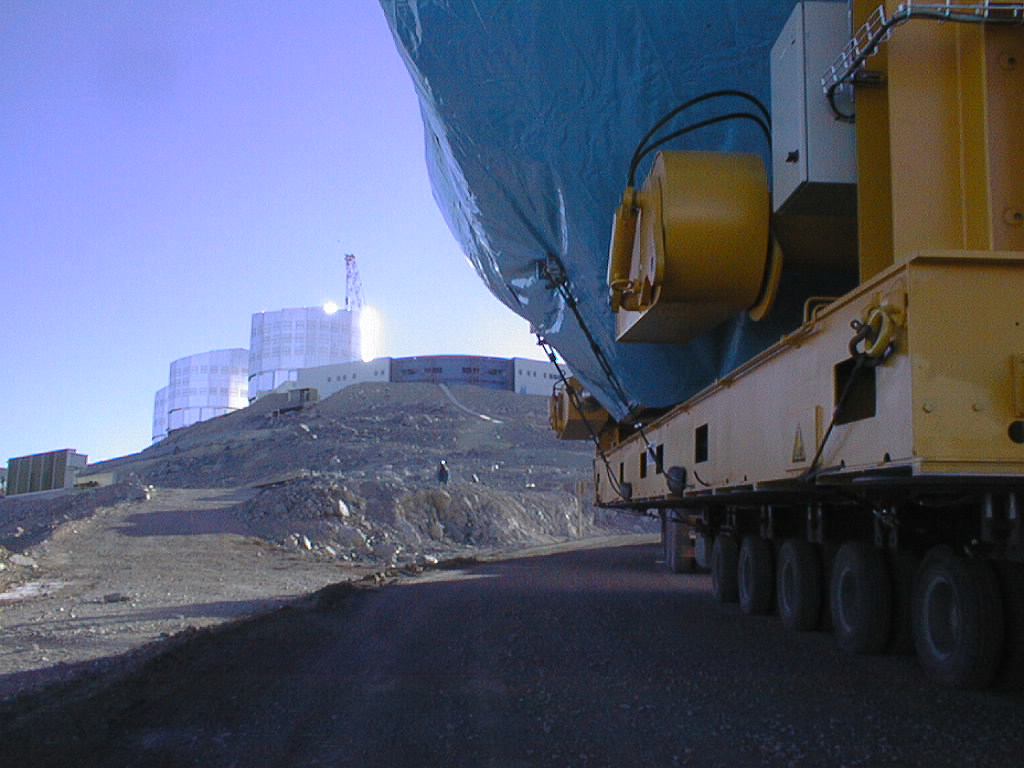

Transportation of the M1 cell and mirror

The transport trucks approach the top of Paranal. The Control Building is seen at the crest, in front of the enclosures for UT1, UT2 and UT3. (Photo obtained on March 3, 1998).

Credit: ESO